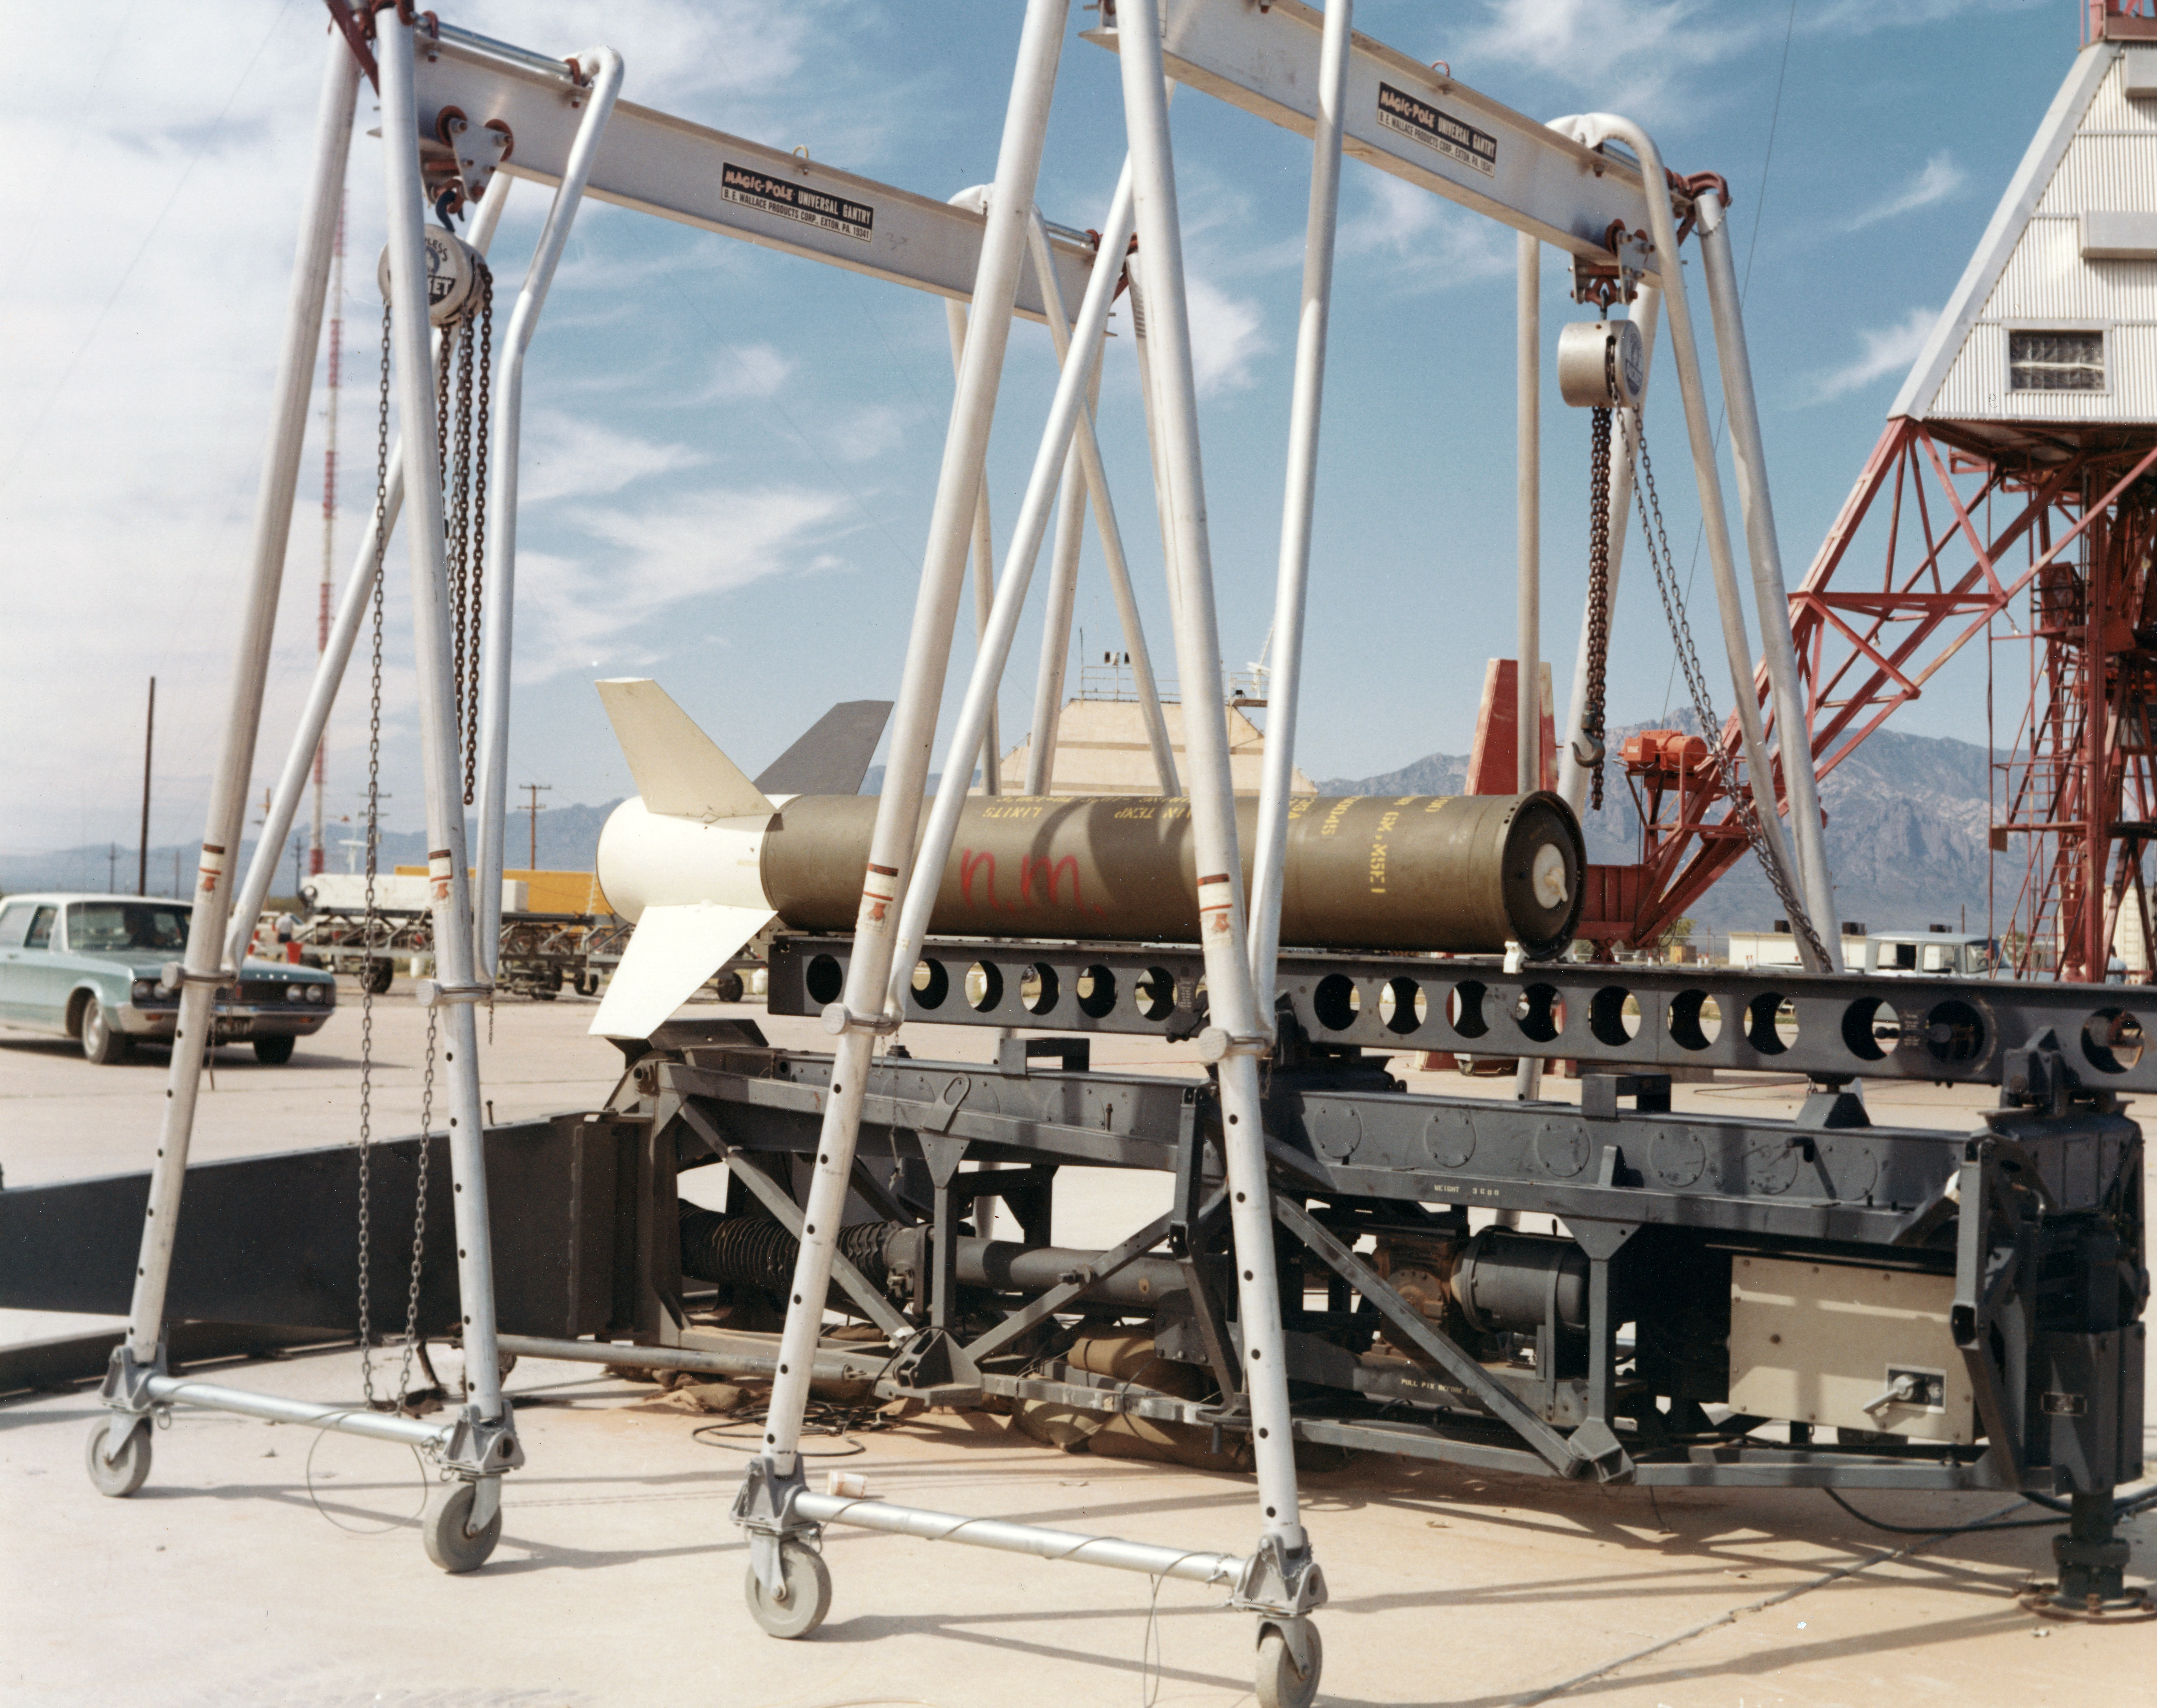

Kitt Peak Rocket Program Flight 3.41

This image shows part of an Aerobee 170 (Four-fin) rocket launched by Kitt Peak at White Sands Missile Range on 30 June 1973. This was flight 3.41, which measured ultraviolet light during a total solar eclipse.

During this flight, the rocket and recovery systems worked very well, though it landed far off target. The guidance system failed to control the rocket, likely due to a disconnected electrical wire at liftoff.

The original negative of this image is stored at NOIRLab Headquarters in Tucson, Arizona. This image is part of NSF NOIRLab’s historical archives.

Credit: KPNO/NOIRLab/NSF/AURA